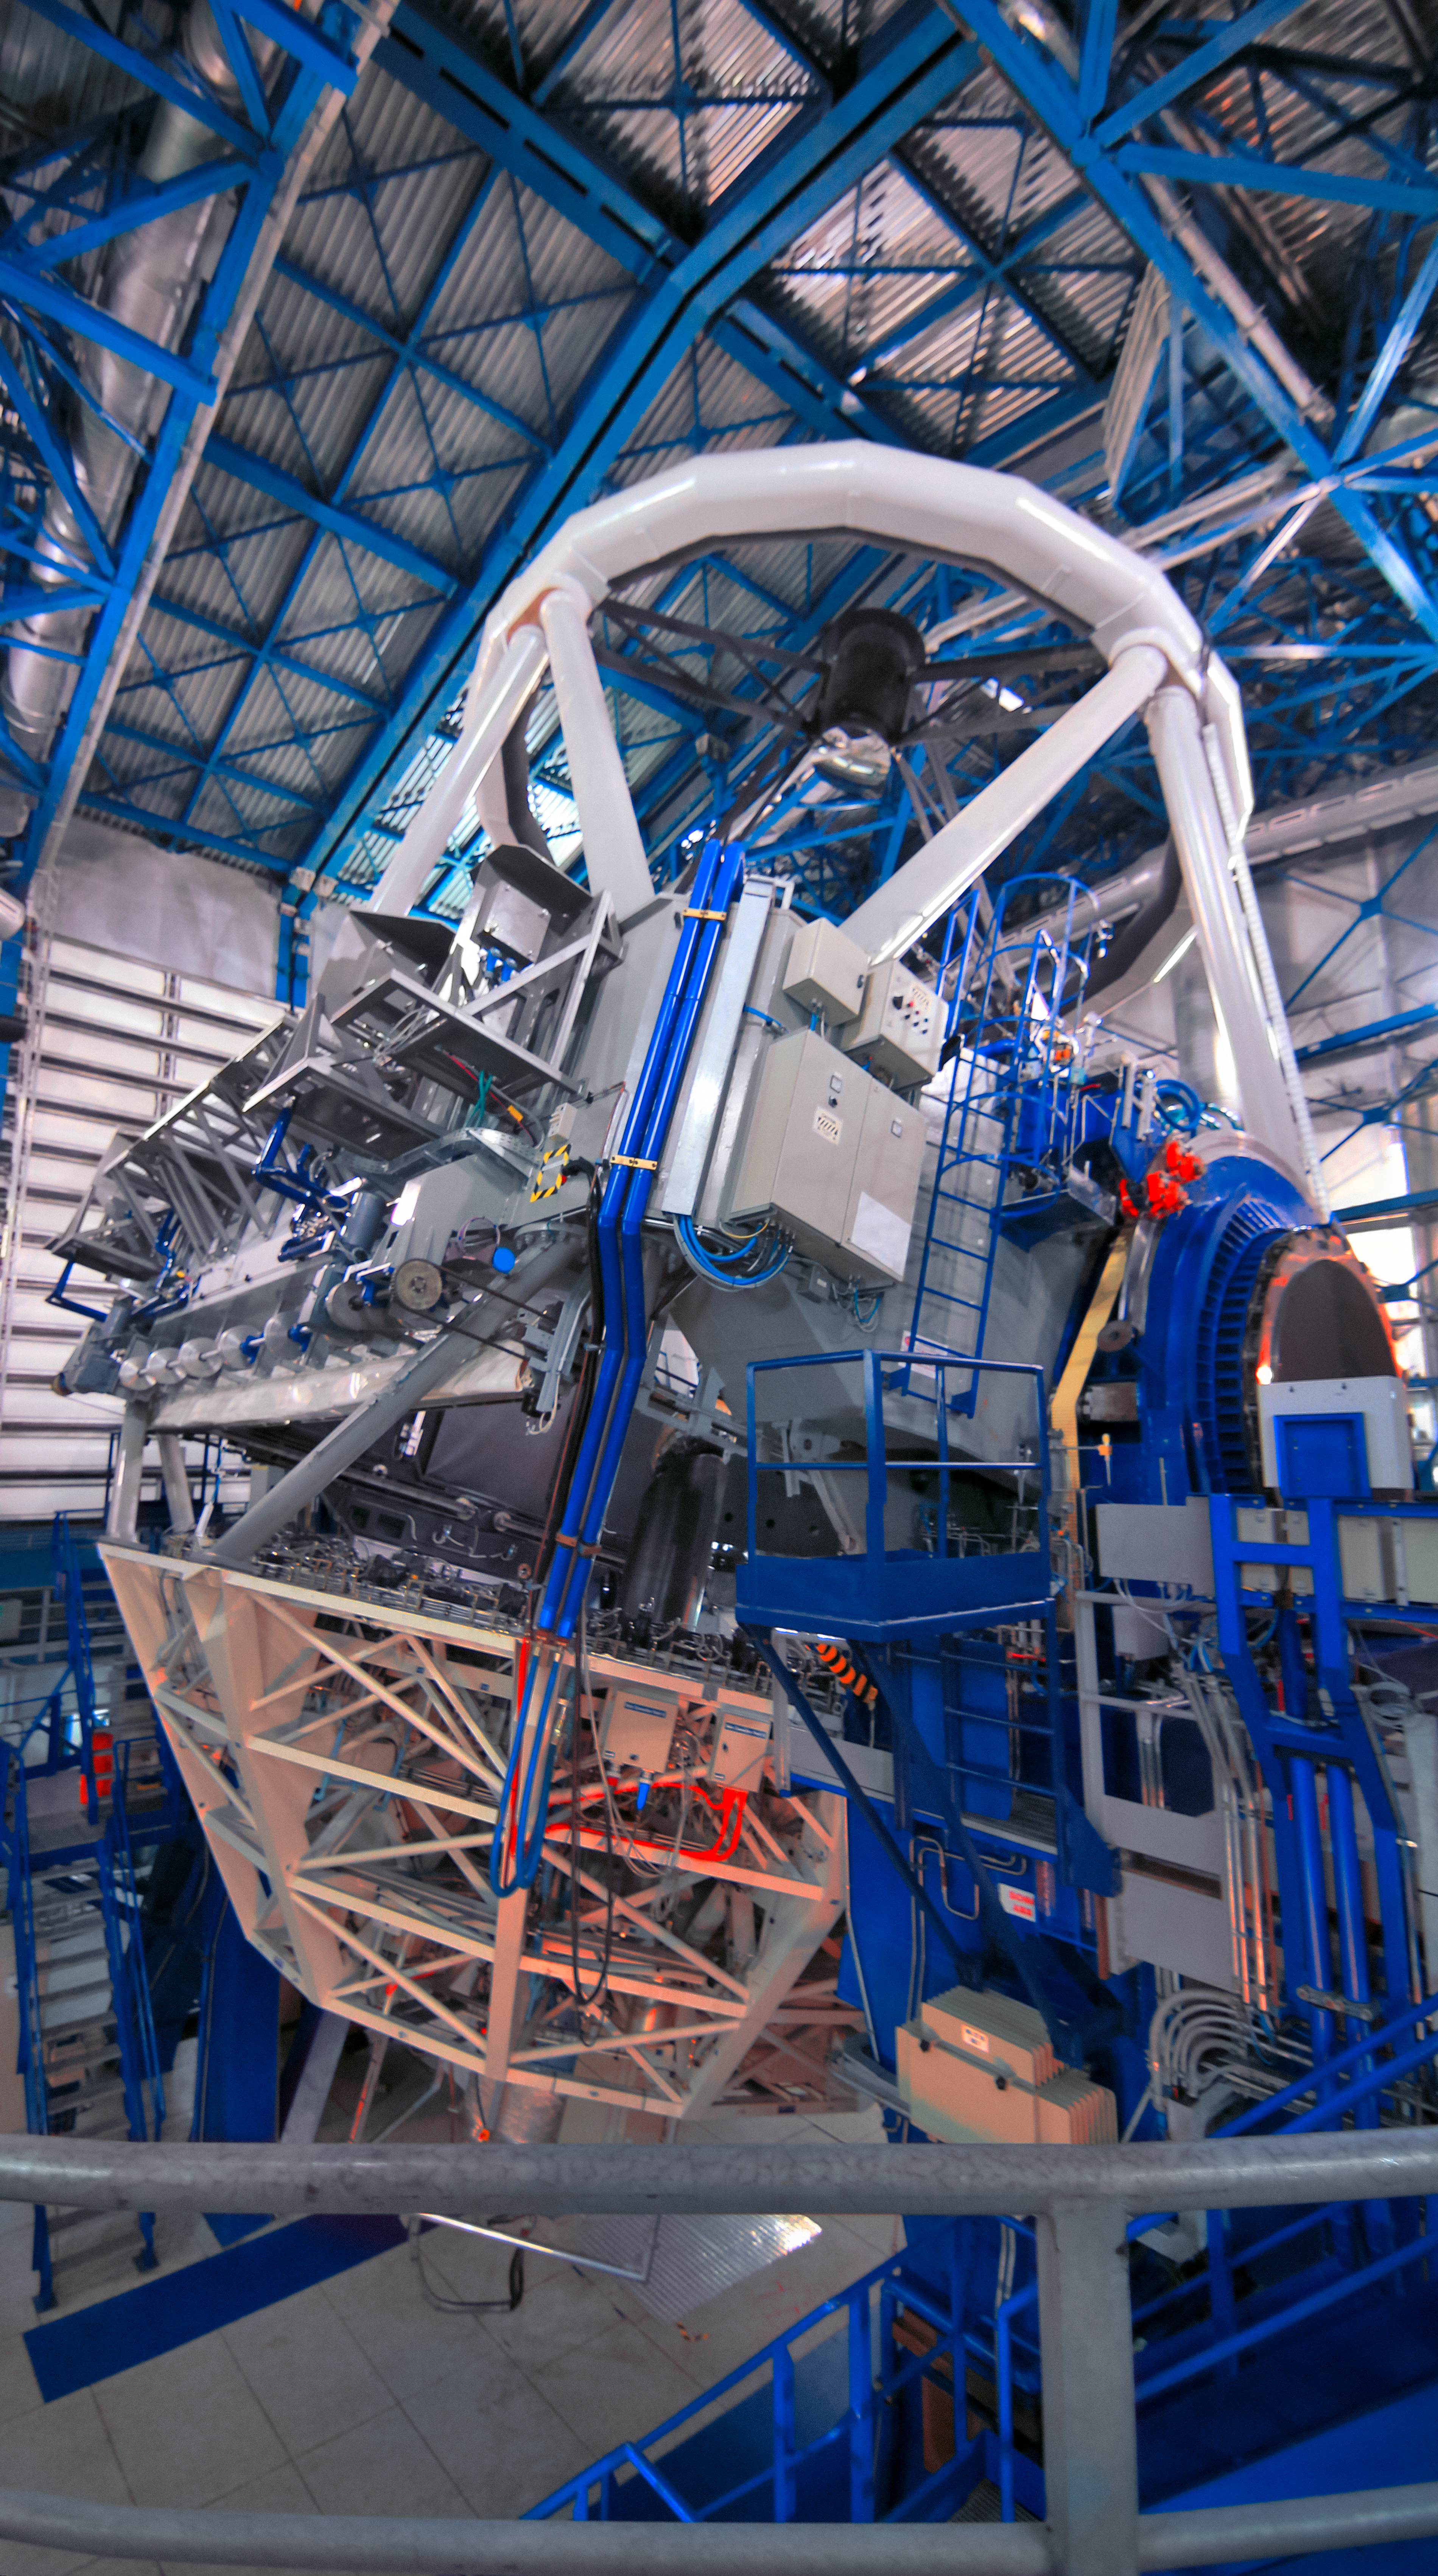

In the belly of the beast

The telescope structure and secondary mirror can be seen inside the protective enclosure of one of ESO's Very Large Telescope's (VLT) Unit Telescopes (UT). The massive structure cocoons various technologies, such as active optics, that maintain the VLT at the world's foremost optical astronomical observatory, located at ESO's Paranal Observatory.

Credit: D. Schreiner and S. Degezelle/ESO